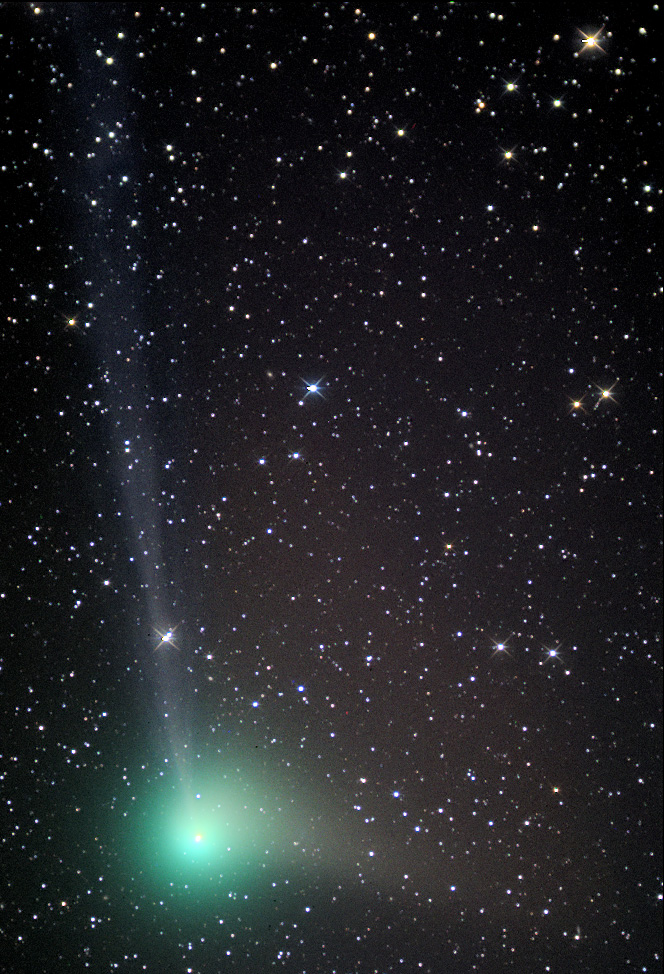

Comet Machholz (C/2004 Q2)

In the past comets brought with them connotations of doom and gloom. Witnessing a comet in the night sky could very well be one of the scariest things a person might see up there in the heavens. Nowadays, given sufficient distance from the Earth, comets elicit a distinctly different reaction. People gaze at them in wonder from even bright city skies- and amateur astronomers enjoy the change in pace from their usual astronomical vistas. This comet, Machholz (C/2004 Q2), rounded the Sun in 2005 and is now on its journey to the outer part of the solar system. On its way, people in the northern hemisphere could catch a glimpse of it during early 2005.

This image was taken as part of Advanced Observing Program (AOP) program during 2014 at Kitt Peak Visitor Center.

Credit: KPNO/NOIRLab/NSF/AURA/Adam Block